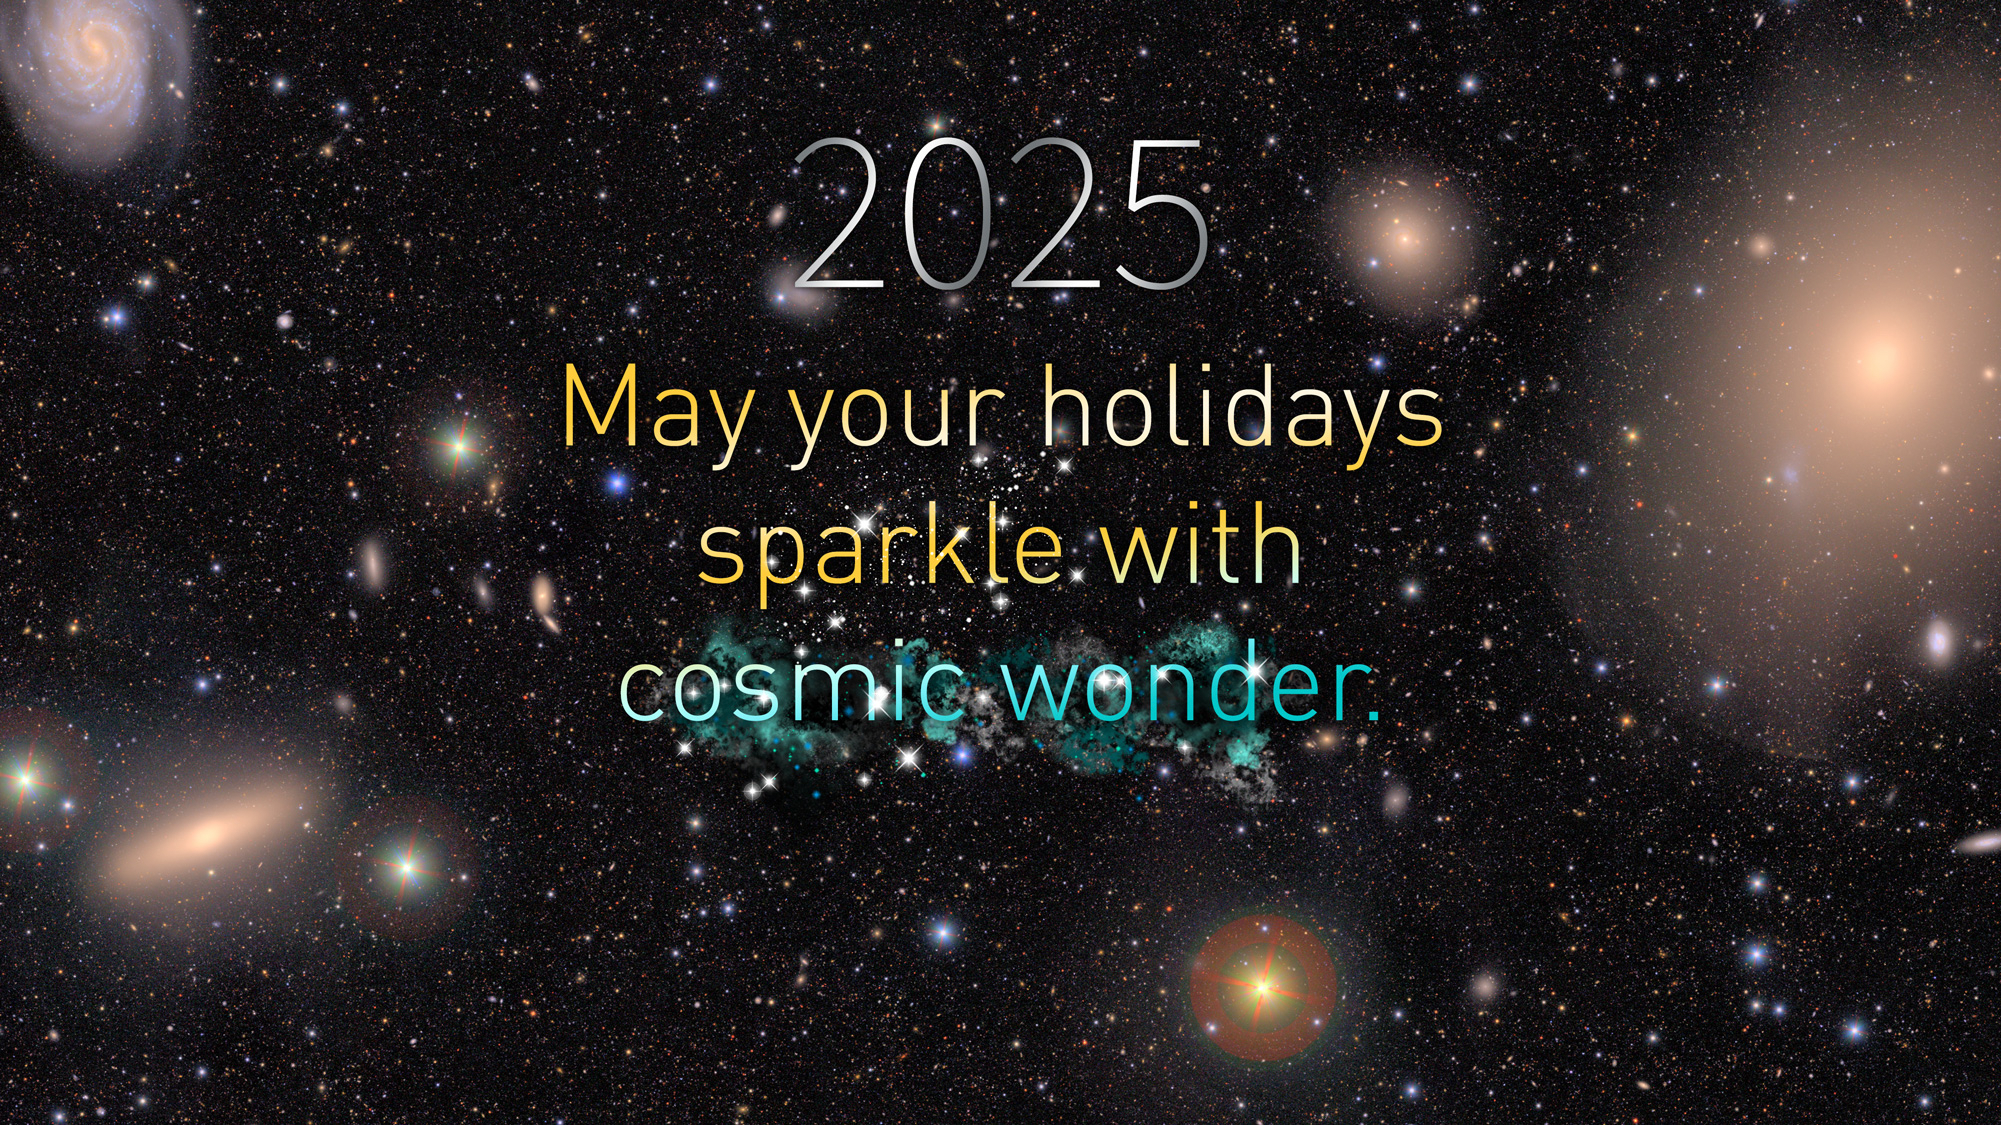

Rubin 2025 Holiday Card

Happy holidays from NSF-DOE Vera C. Rubin Observatory!

Credit: NSF–DOE Vera C. Rubin Observatory/NOIRLab/SLAC/AURA